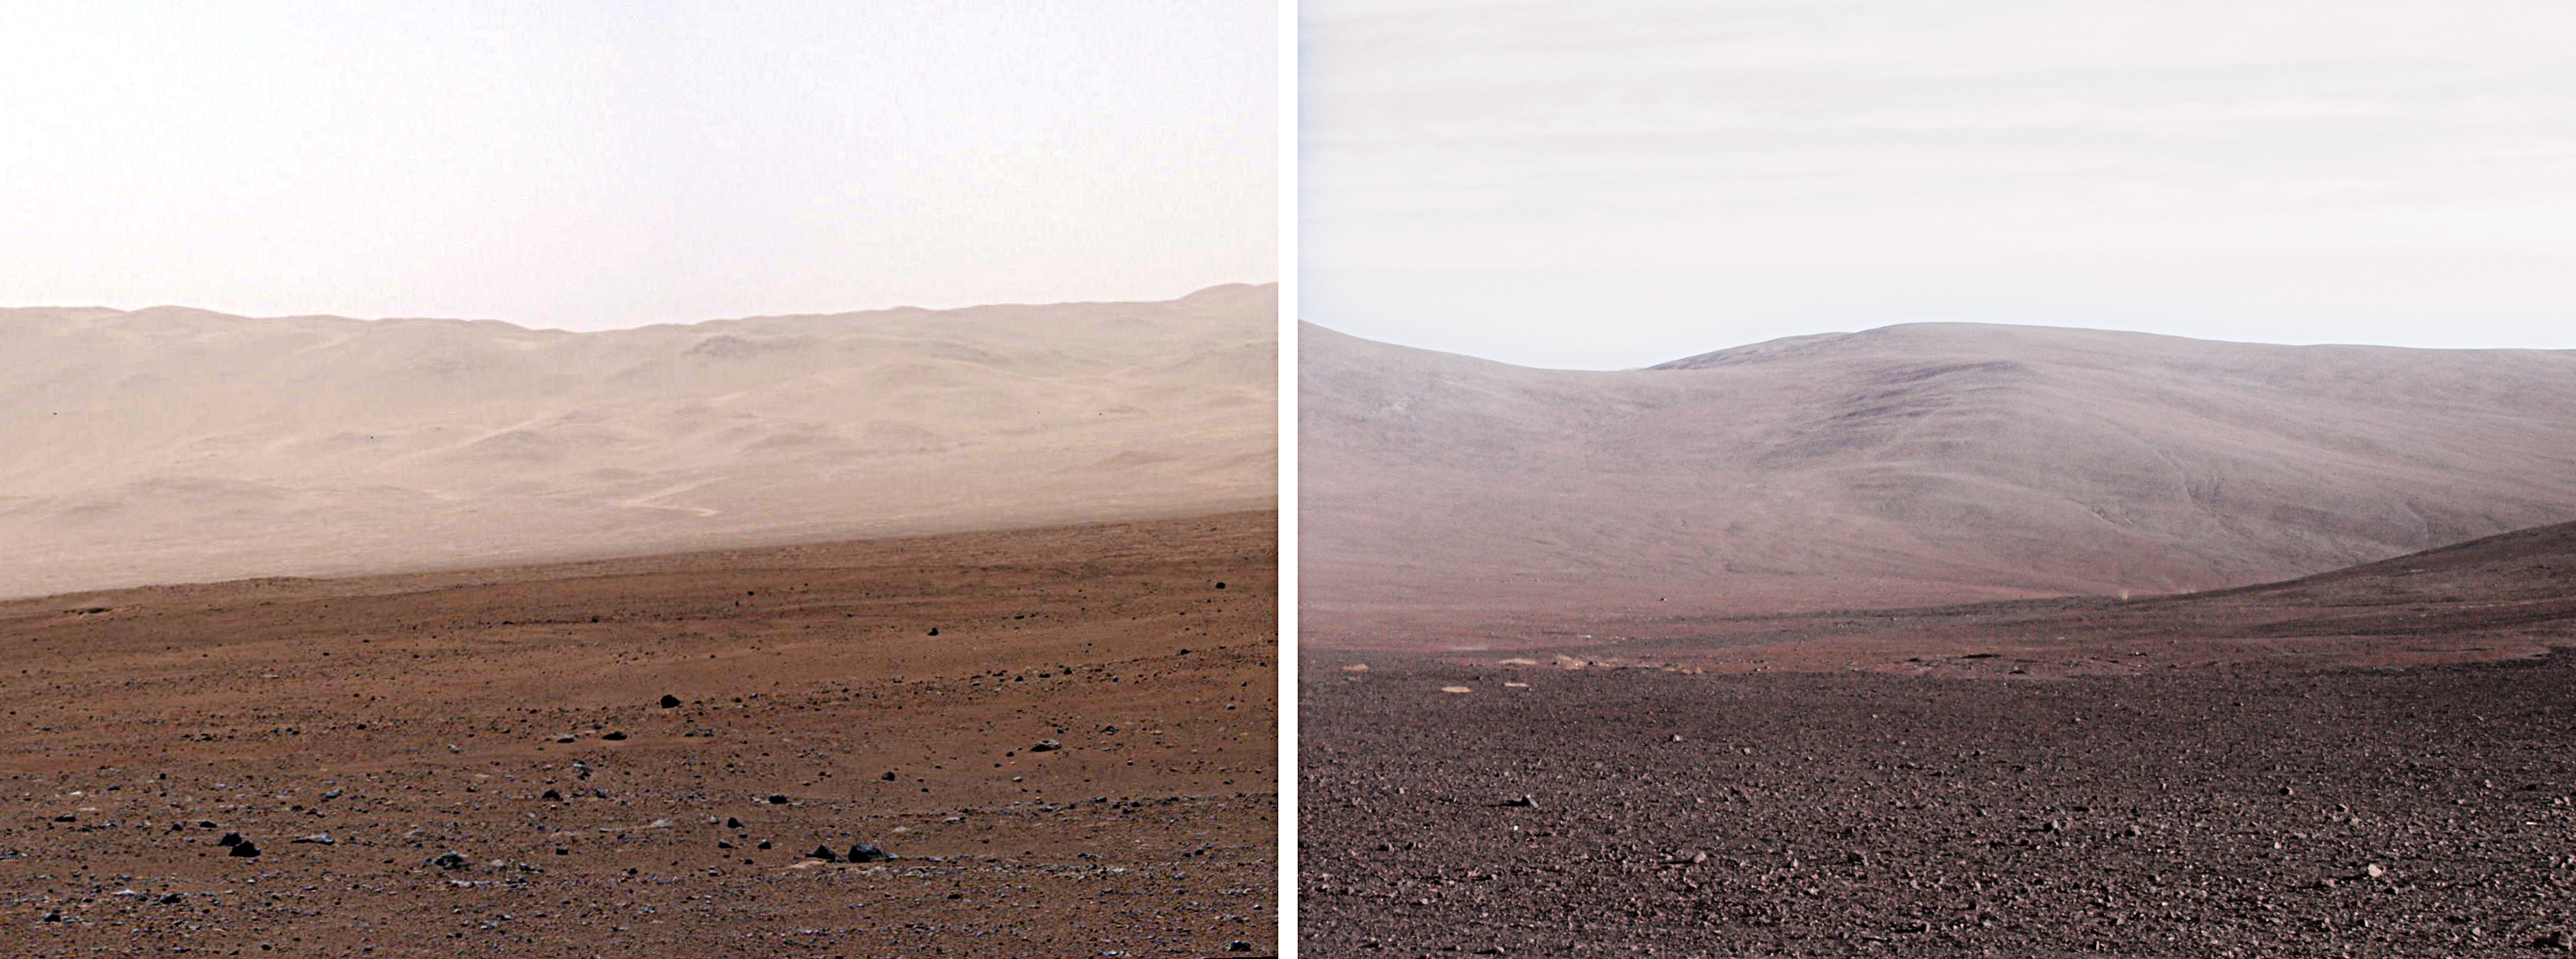

Spot the difference

On the left of this image is the landscape of Mars and to the right is Cerro Paranal in Chile, home to ESO's Very Large Telescope.

Credit: NASA, JPL-Caltech, MSSS, R. Wesson/ESO